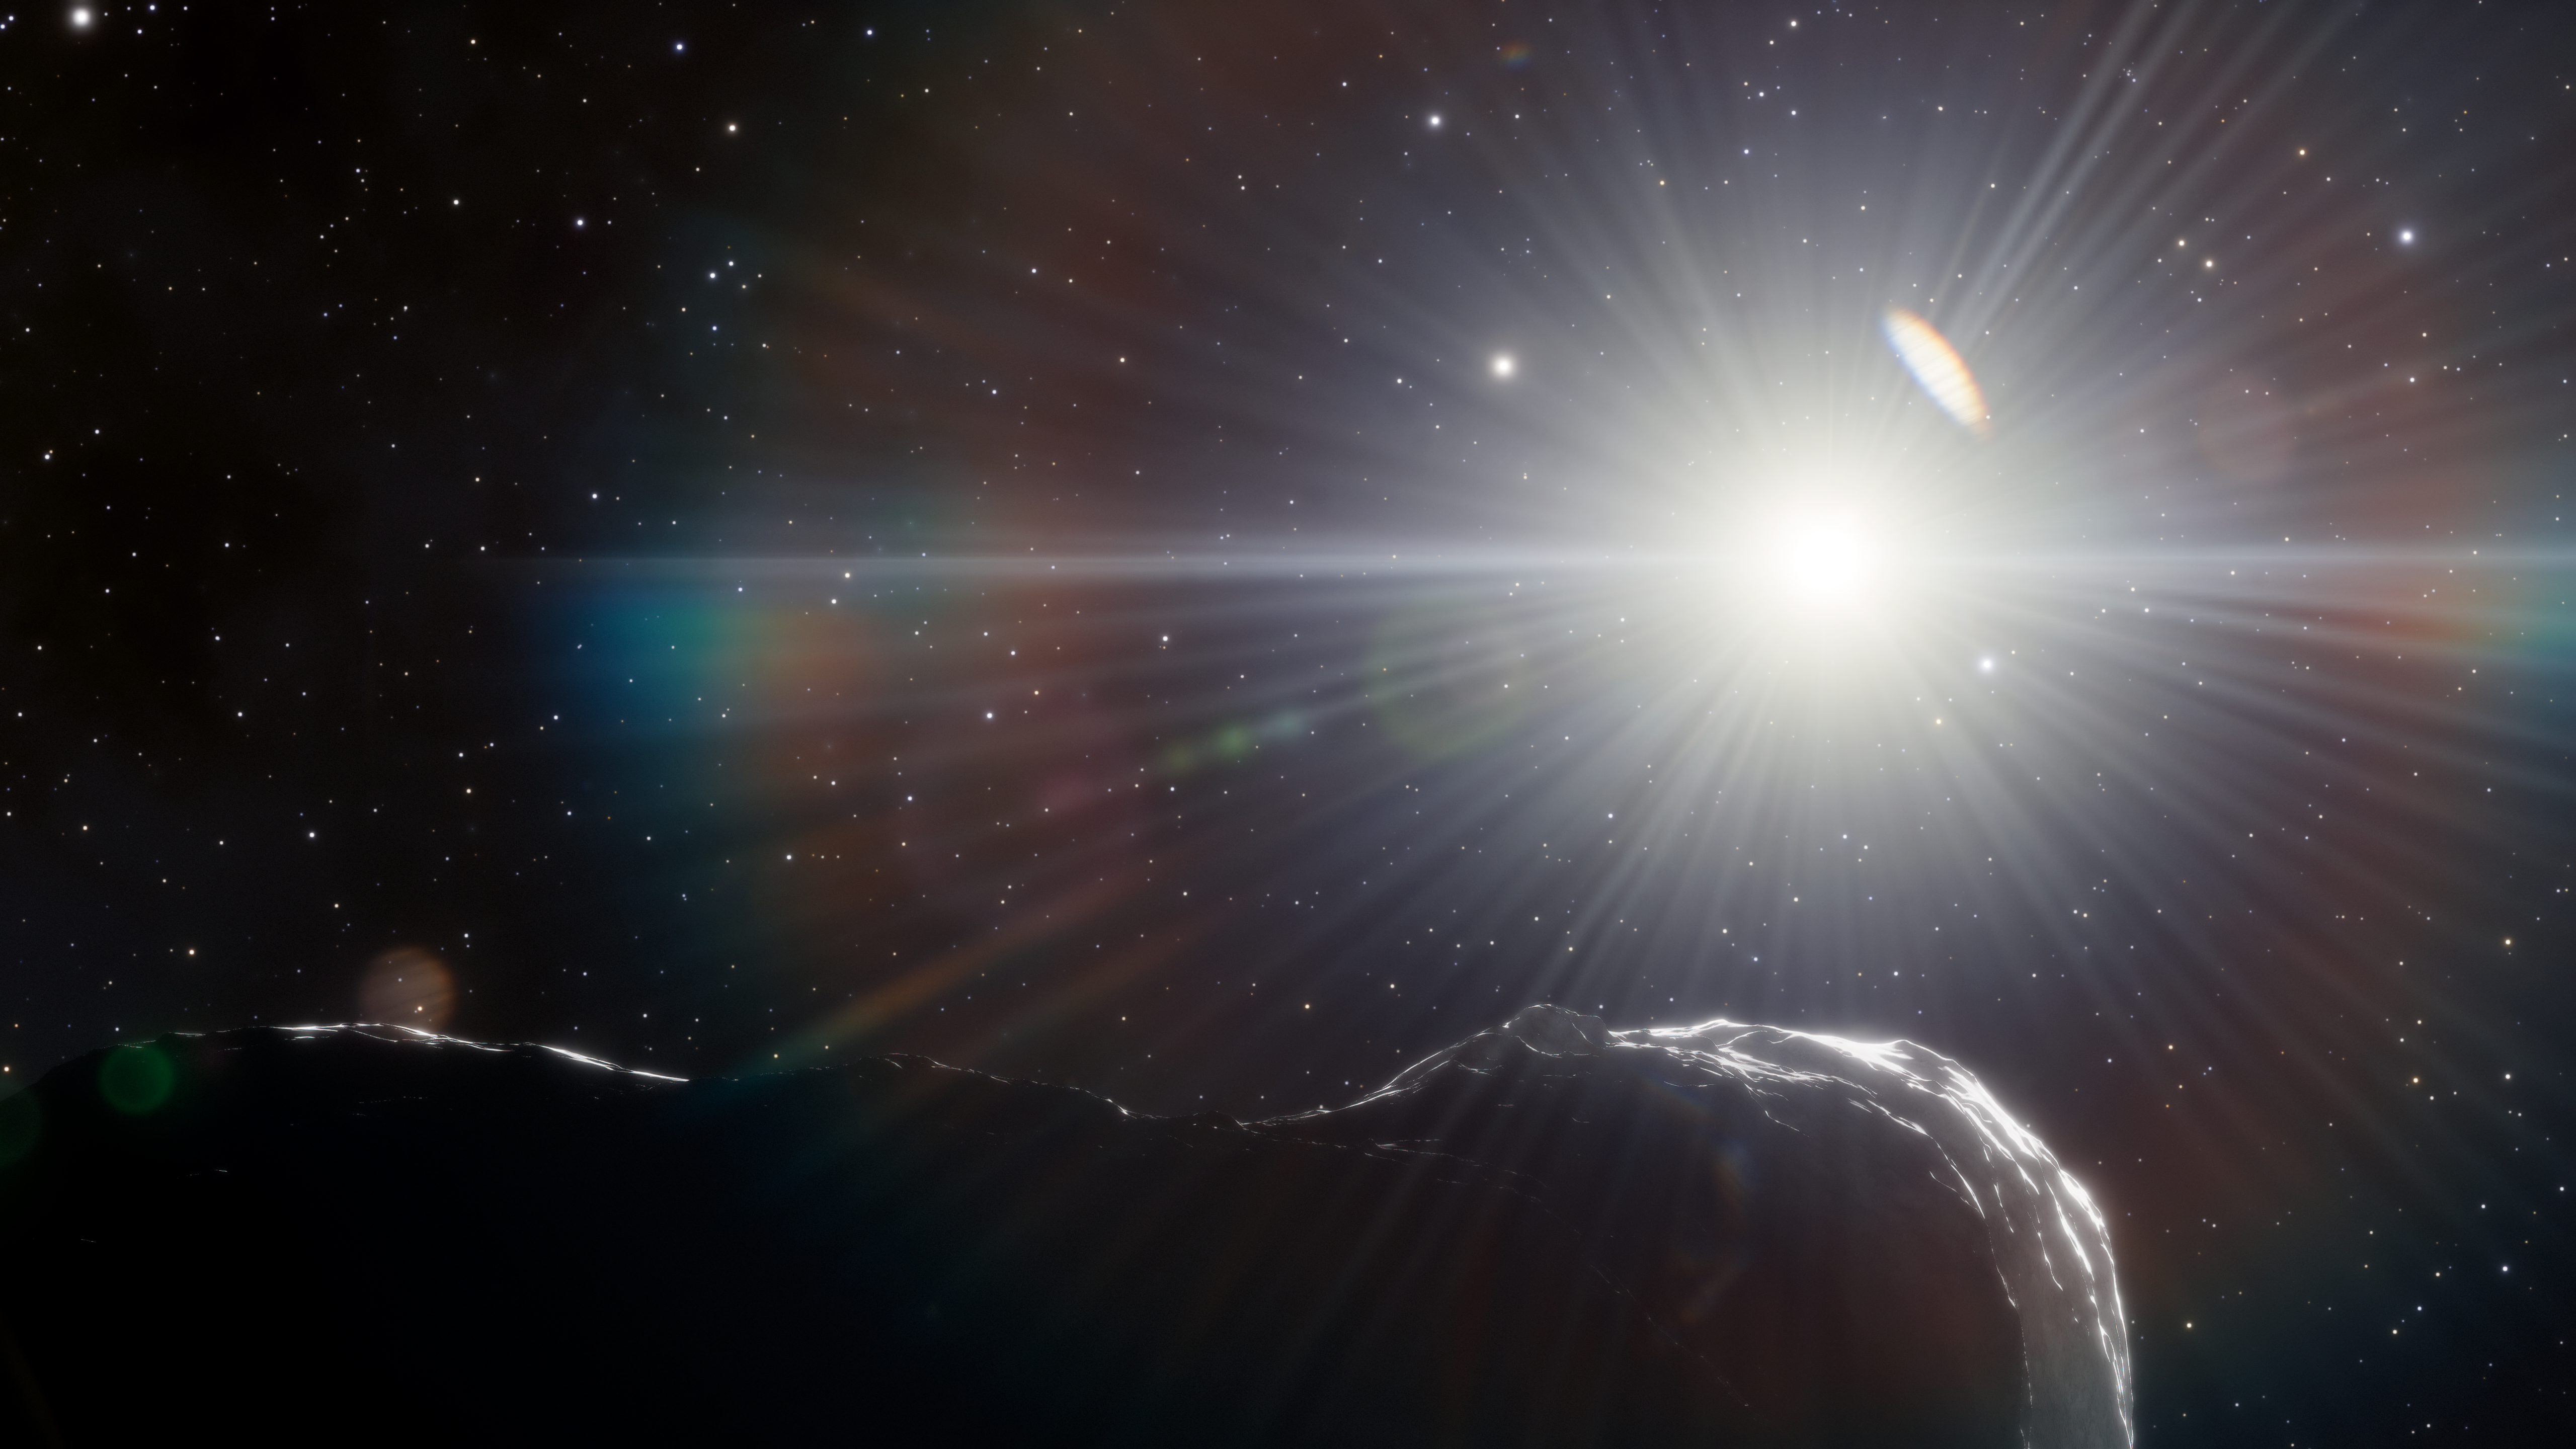

Artist’s impression of an asteroid that orbits closer to the Sun than Earth’s orbit

Twilight observations with the US Department of Energy-fabricated Dark Energy Camera at NOIRLab’s Cerro Tololo Inter-American Observatory in Chile have enabled astronomers to spot three near-Earth asteroids (NEAs) hiding in the glare of the Sun. These NEAs are part of an elusive population that lurks inside the orbits of Earth and Venus. One of the asteroids is the largest object that is potentially hazardous to Earth to be discovered in the last eight years.

Credit: DOE/FNAL/DECam/CTIO/NOIRLab/NSF/AURA/J. da Silva/Spaceengine